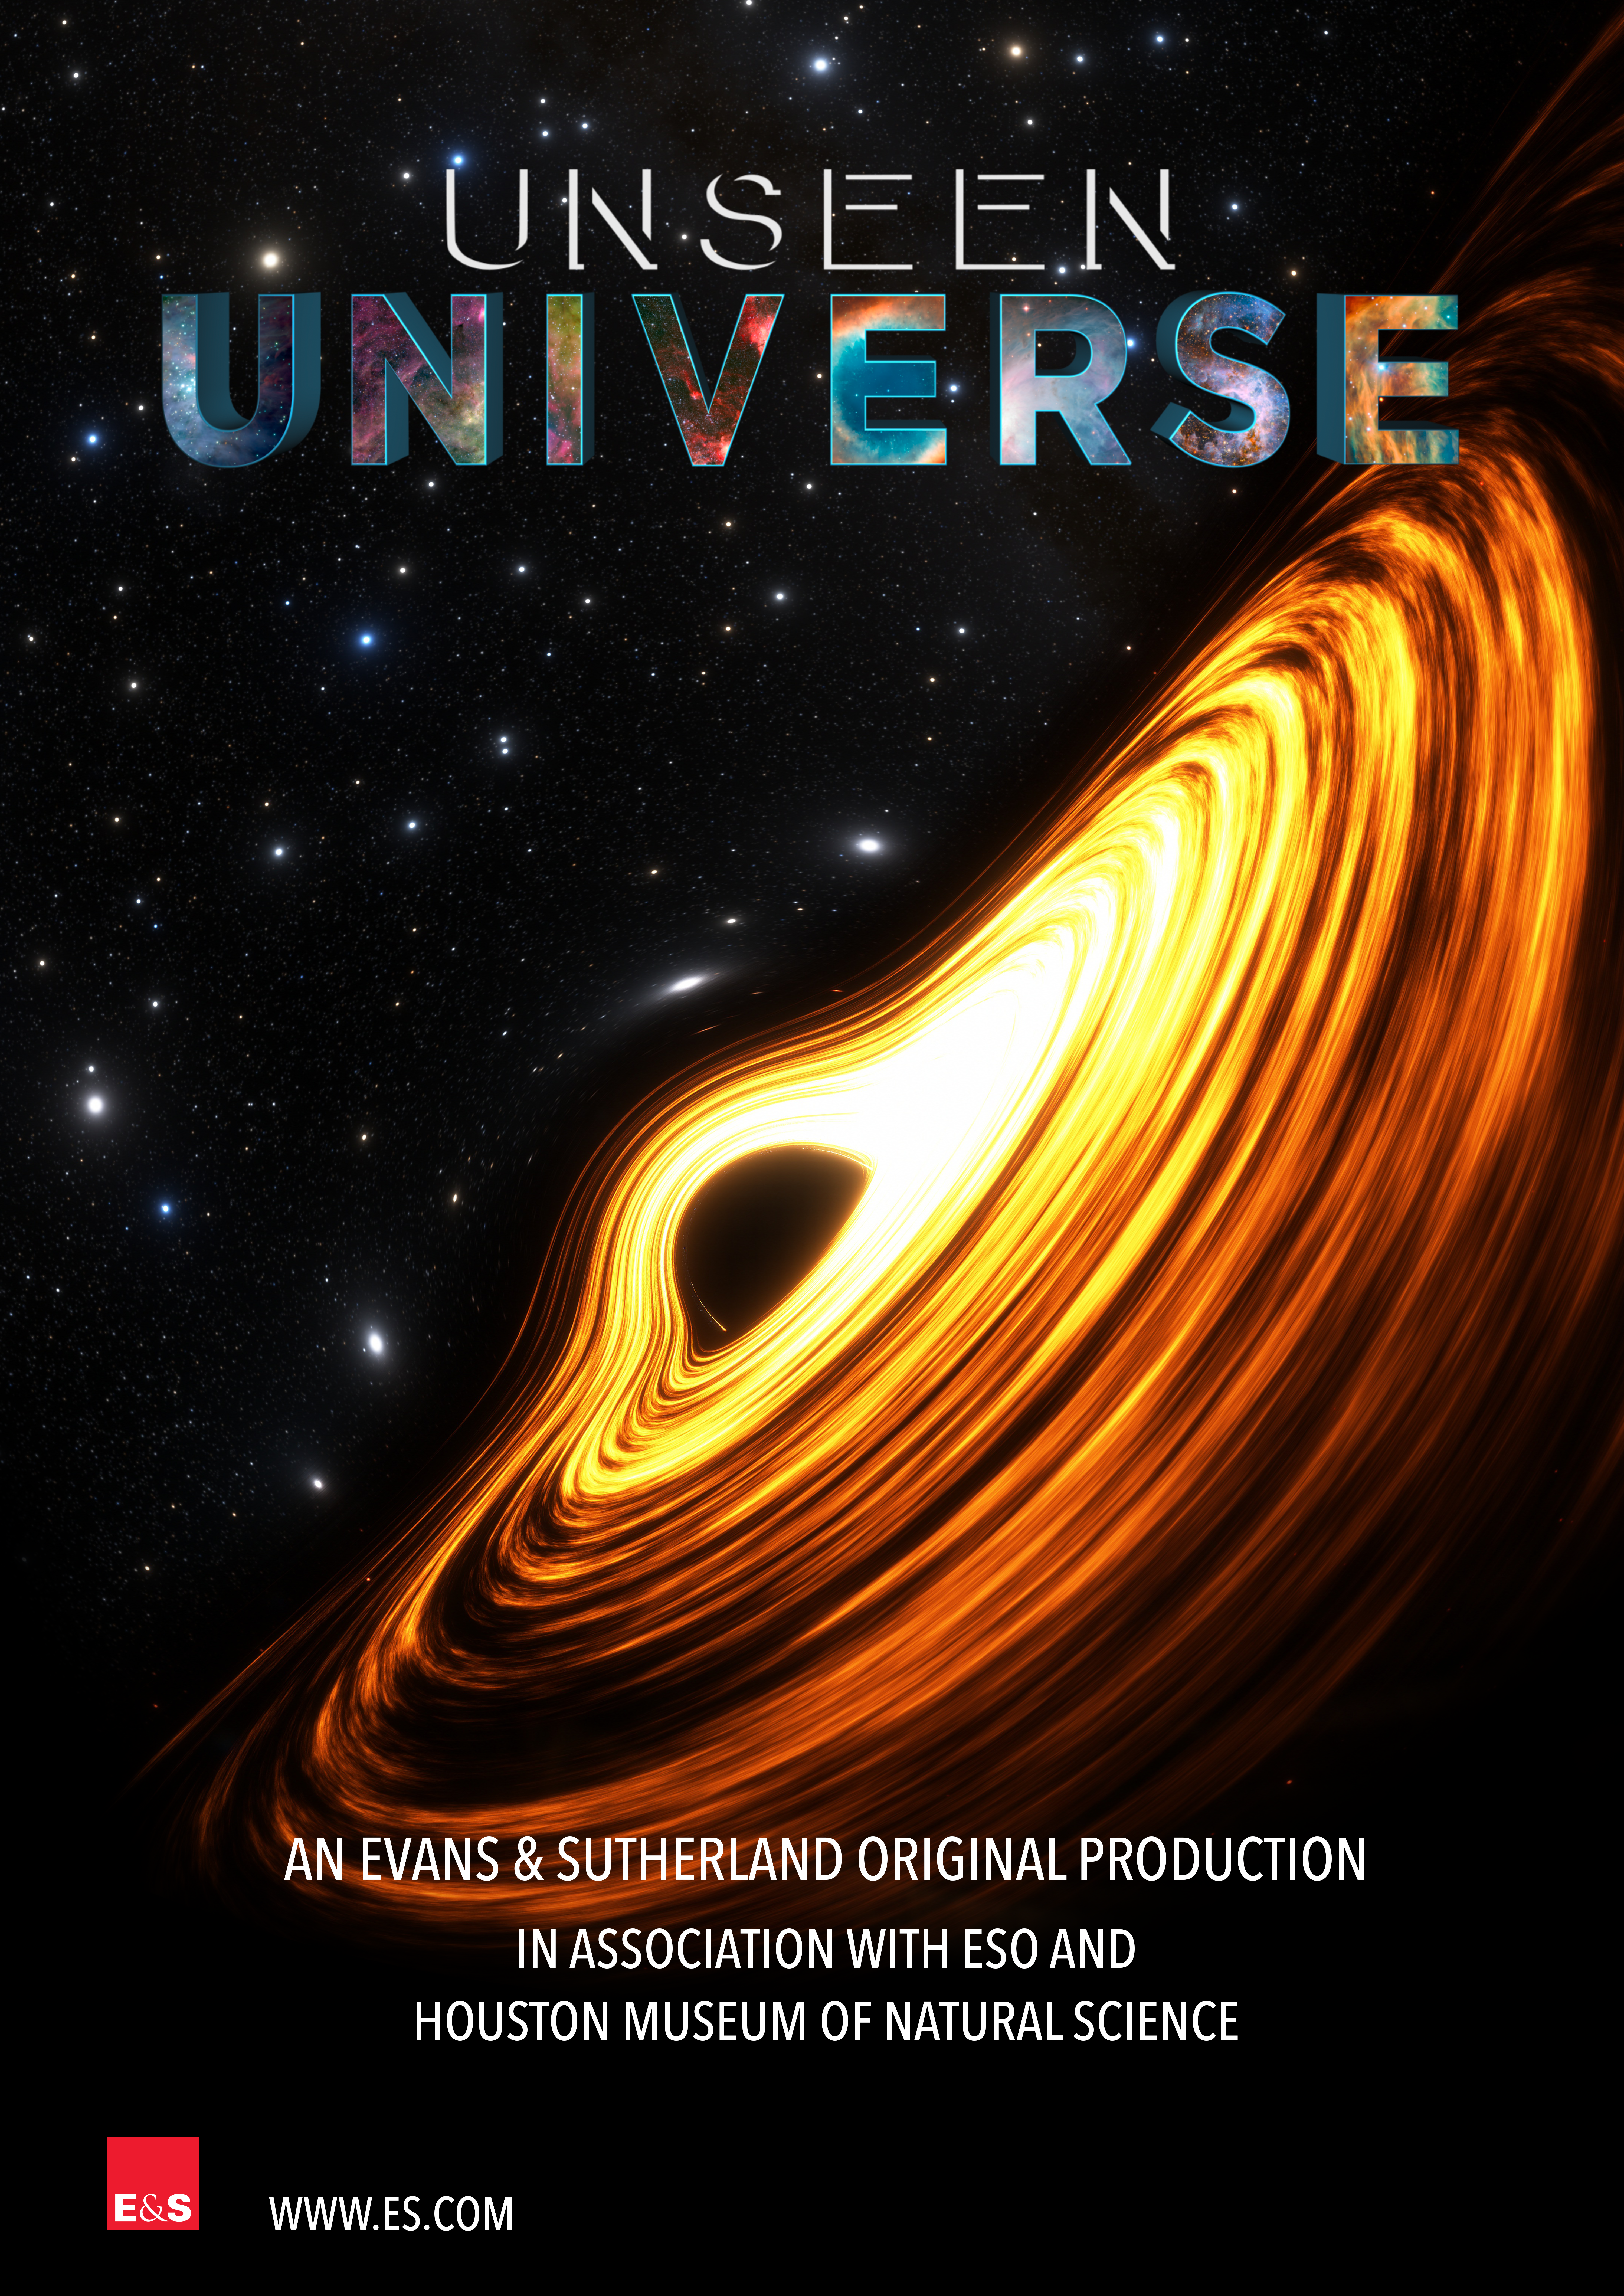

Key visual vertical "Unseen Universe" poster

Key visual vertical "Unseen Universe" poster.

Credit: ESO